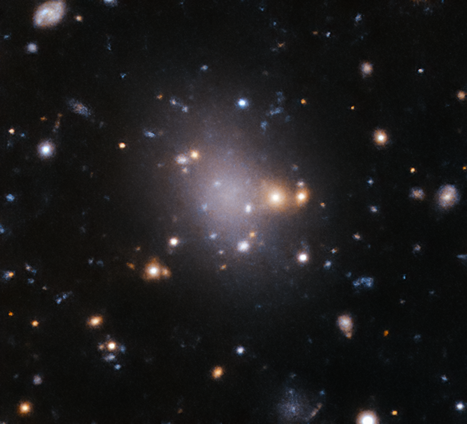

A failed galaxy

If you look closely at the faint and fuzzy centre of this picture, you will find a ghostly galaxy — the not-so-spooky-sounding UDG4 — captured using ESO’s VLT Survey Telescope (VST).

UDG stands for ultra-diffuse galaxy: objects as large as the Milky Way but with 100 – 1000 times fewer stars. These galaxies are extremely faint and lack star-forming gas, which makes them appear almost like a fluffy cosmic cloud, or a smudge in space. Their origins remain uncertain, but astronomers speculate that they could be “failed” galaxies that lost their gas supply early in their lifetimes.

This image of UDG4 was taken as part of a study from a much larger program, the VST Early-type Galaxy Survey (VEGAS), which aims to investigate very faint structures in galaxy clusters — large groups of many galaxies bound together by gravity. The study, led by Enrichetta Iodice from the Istituto Nazionale di Astrofisica in Italy, has found several UDGs in the Hydra Cluster, but more observations are needed to elucidate their true nature.

Given their flimsy appearance, UDGs can be difficult to spot. Nevertheless, the VST, equipped with its OmegaCAM camera, provides exquisite sensitivity to light, allowing astronomers to study such elusive objects.

Credit: ESO/Iodice et al.